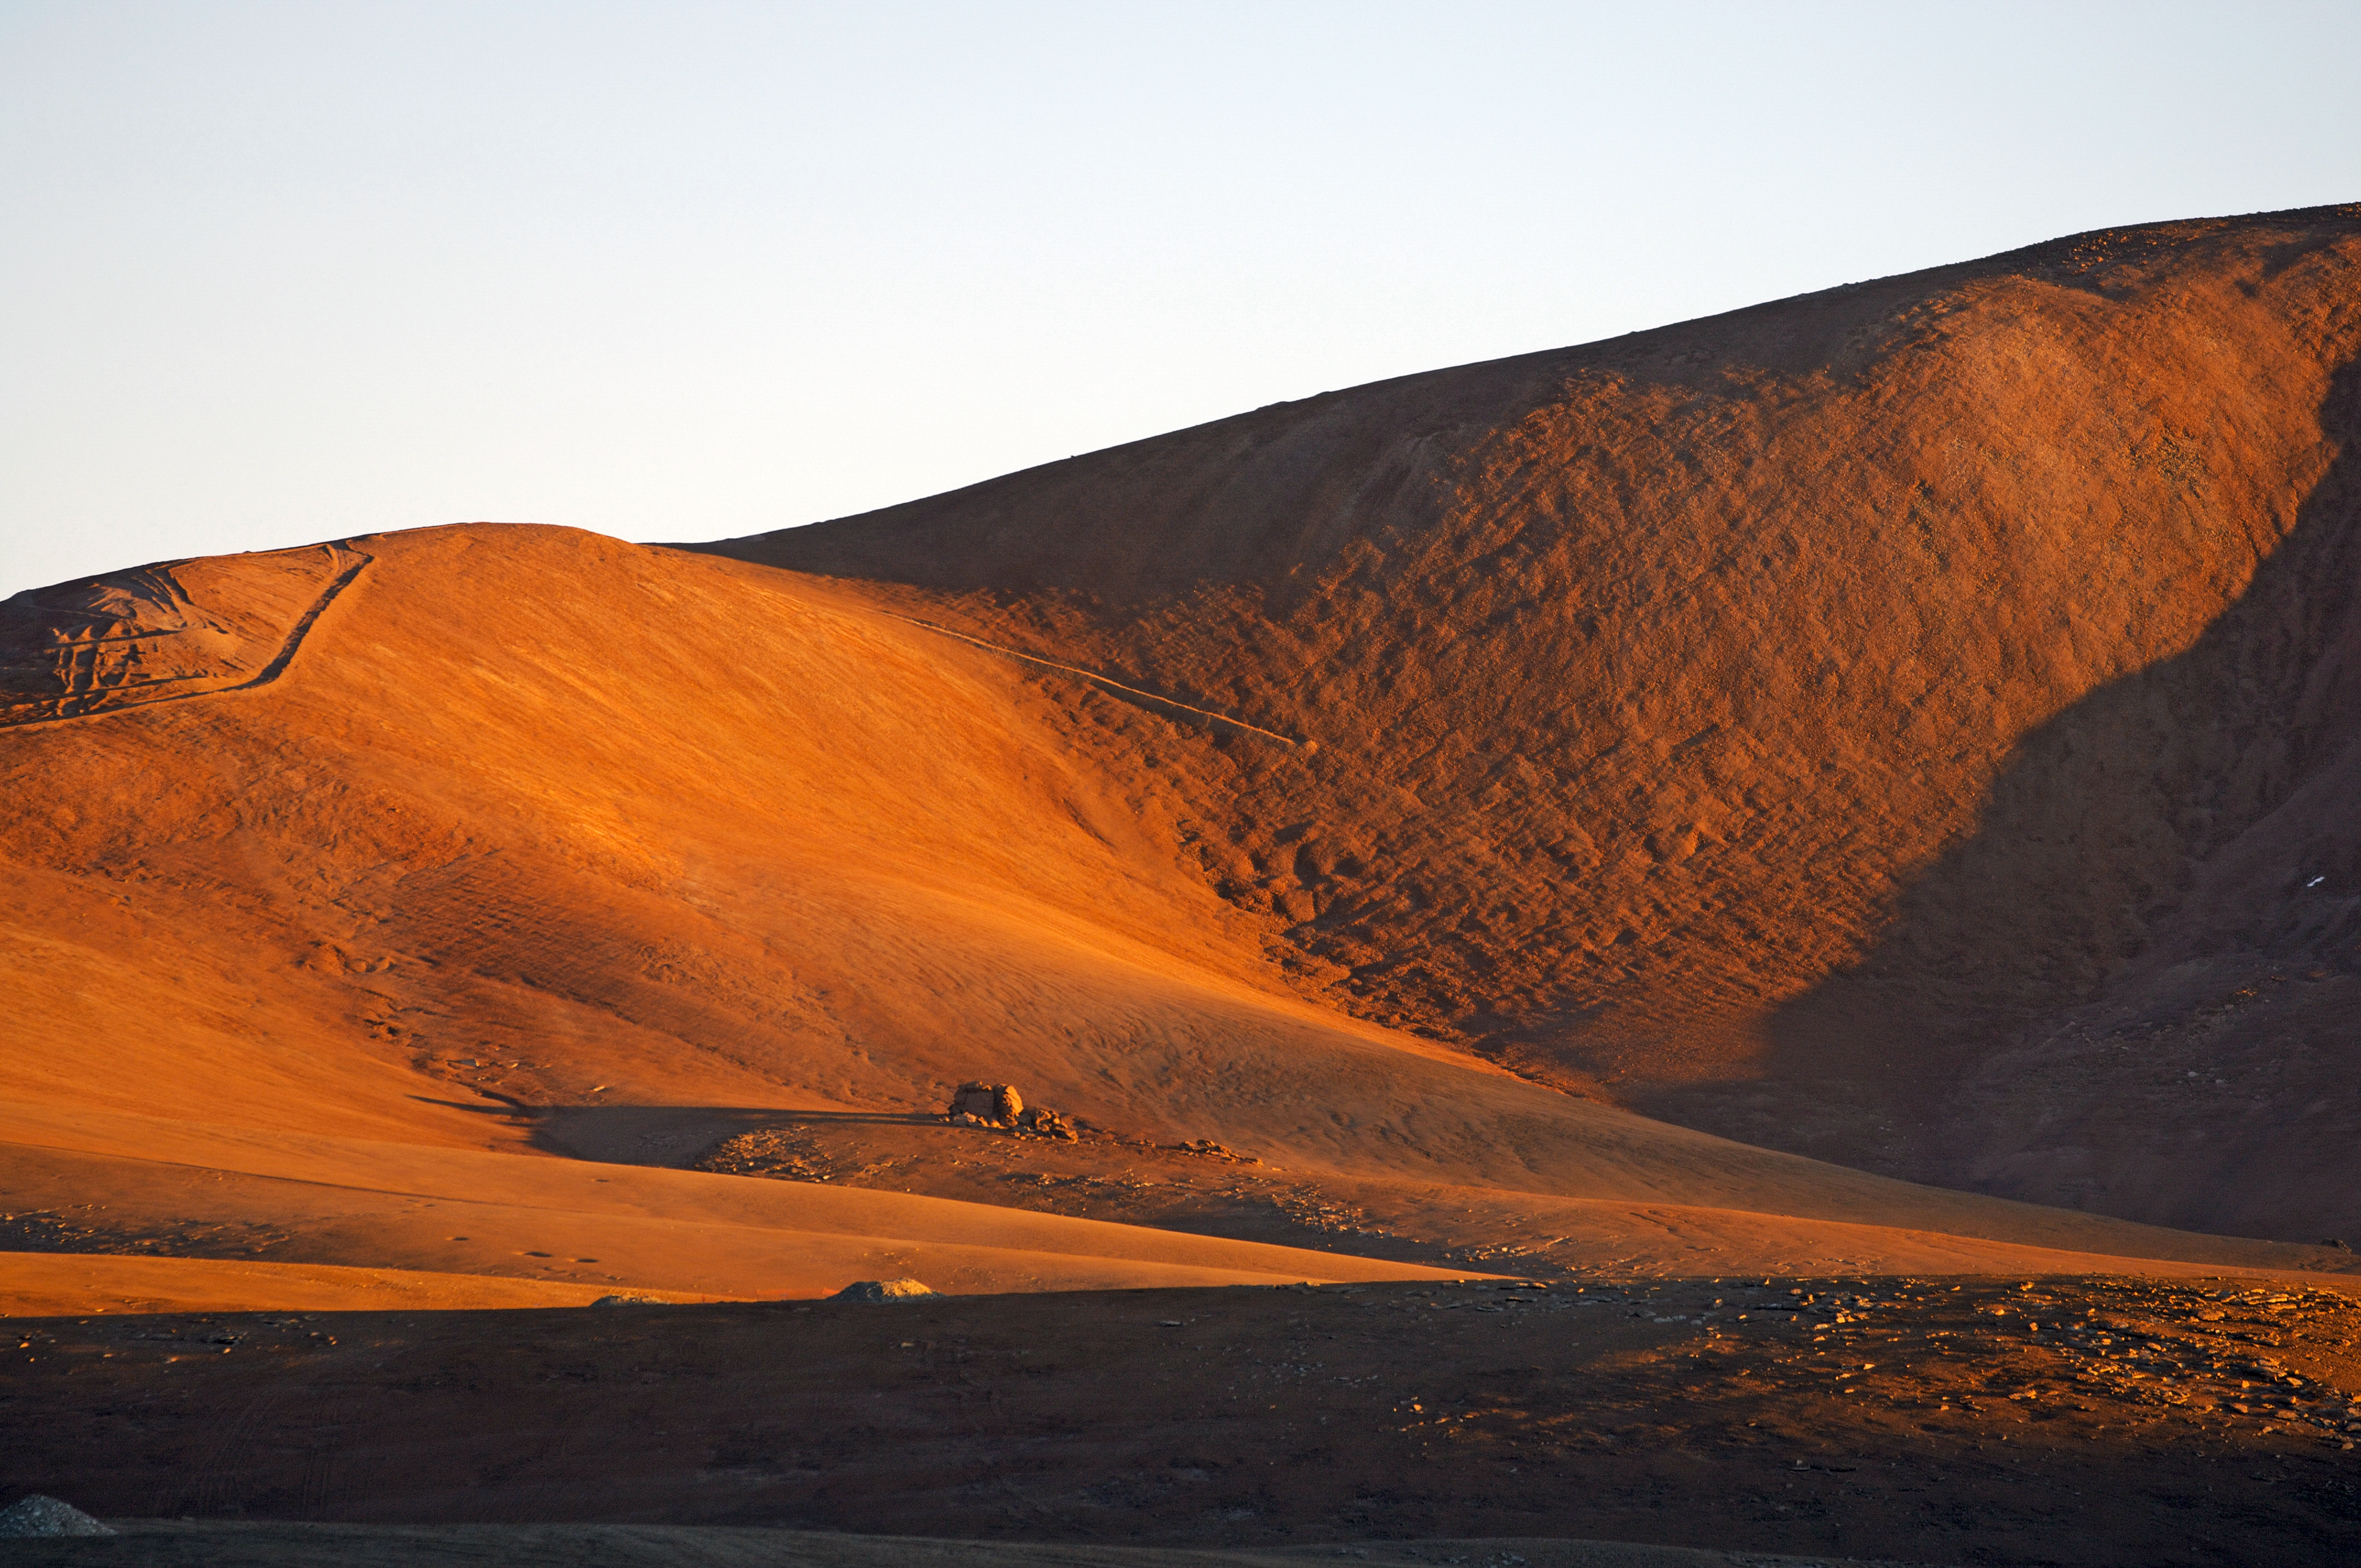

Chajnantor plateau

The construction of the ESO Atacama Large Millimeter Array (ALMA) in Chile.

Credit: ESO/F. Kamphues